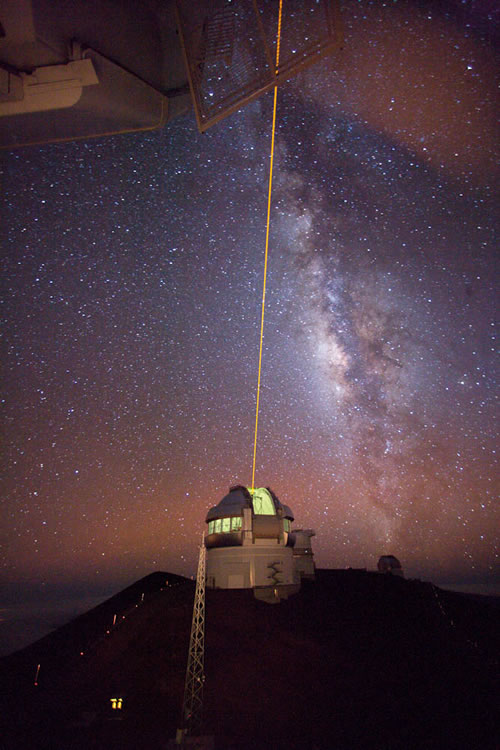

Gemini North LGS system and Milky Way

View of the Gemini North Laser Guide Star system in use from the catwalk of the nearby Canada-France-Hawaii Telescope.

Credit: International Gemini Observatory/NOIRLab/NSF/AURA